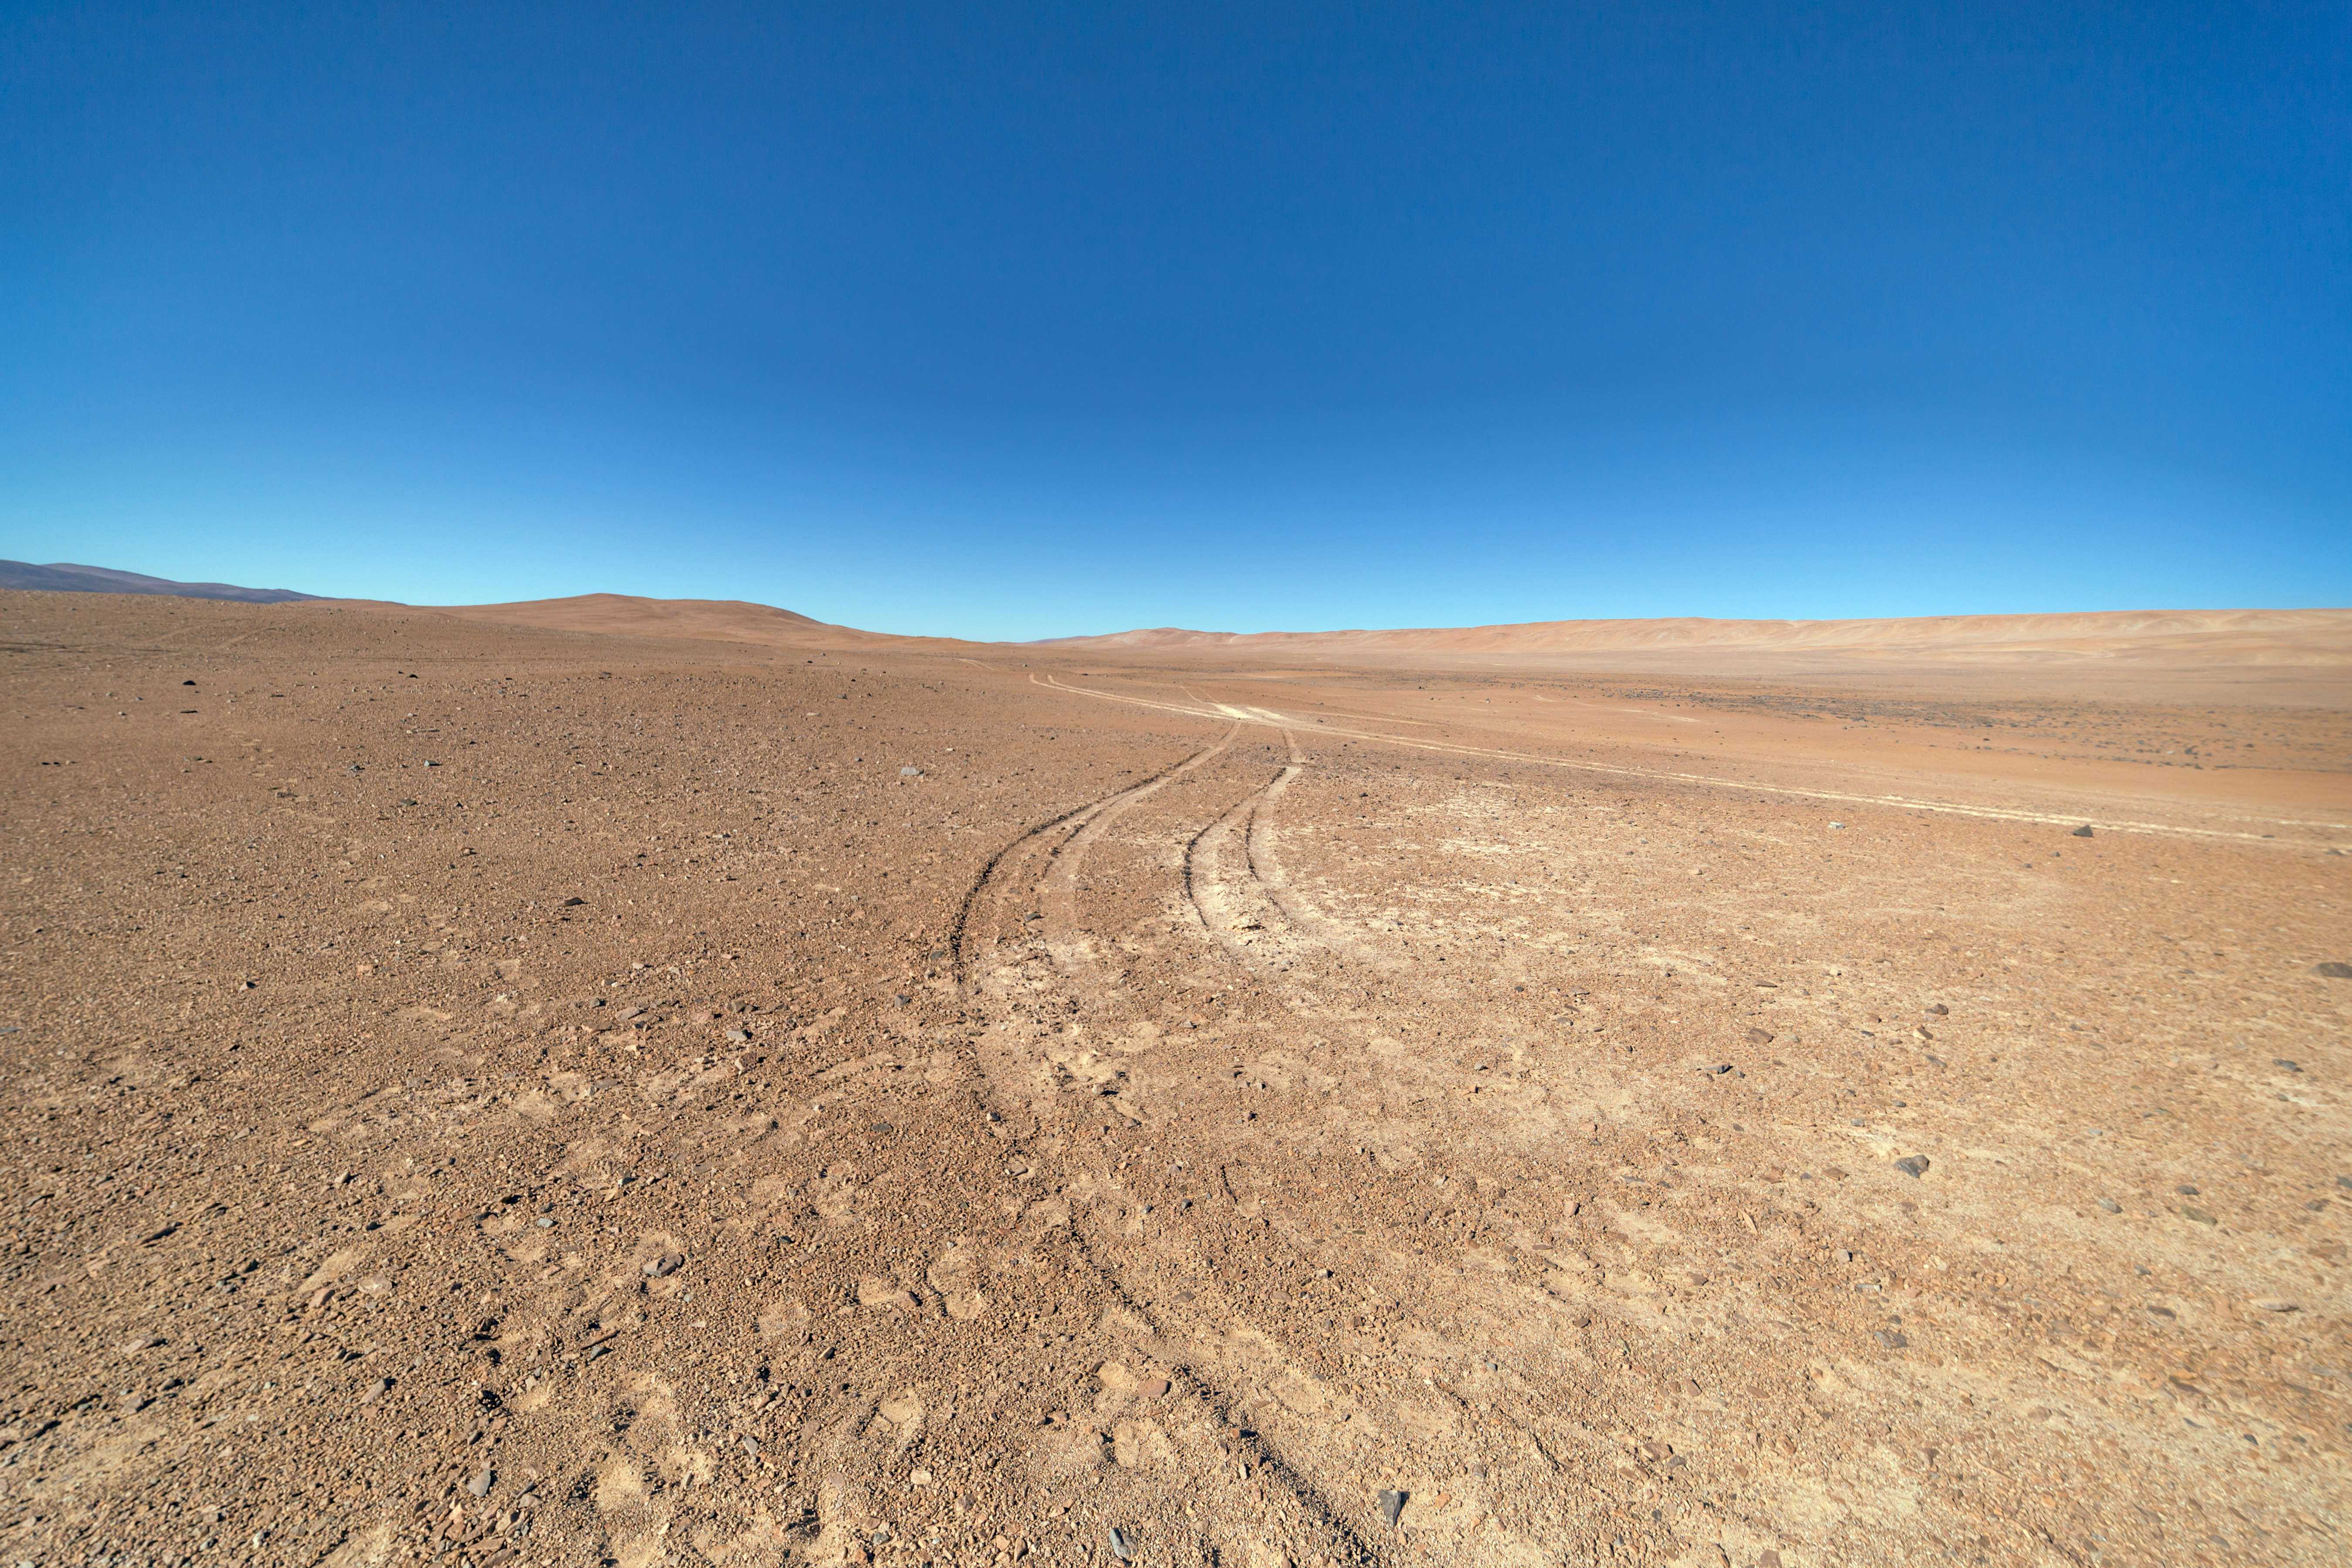

Tracks in the sand

The Cherenkov Telescope Array will have its southern hemisphere site at ESO's Paranal Observatory in the Atamaca Desert.

Credit: ESO/P. Horálek